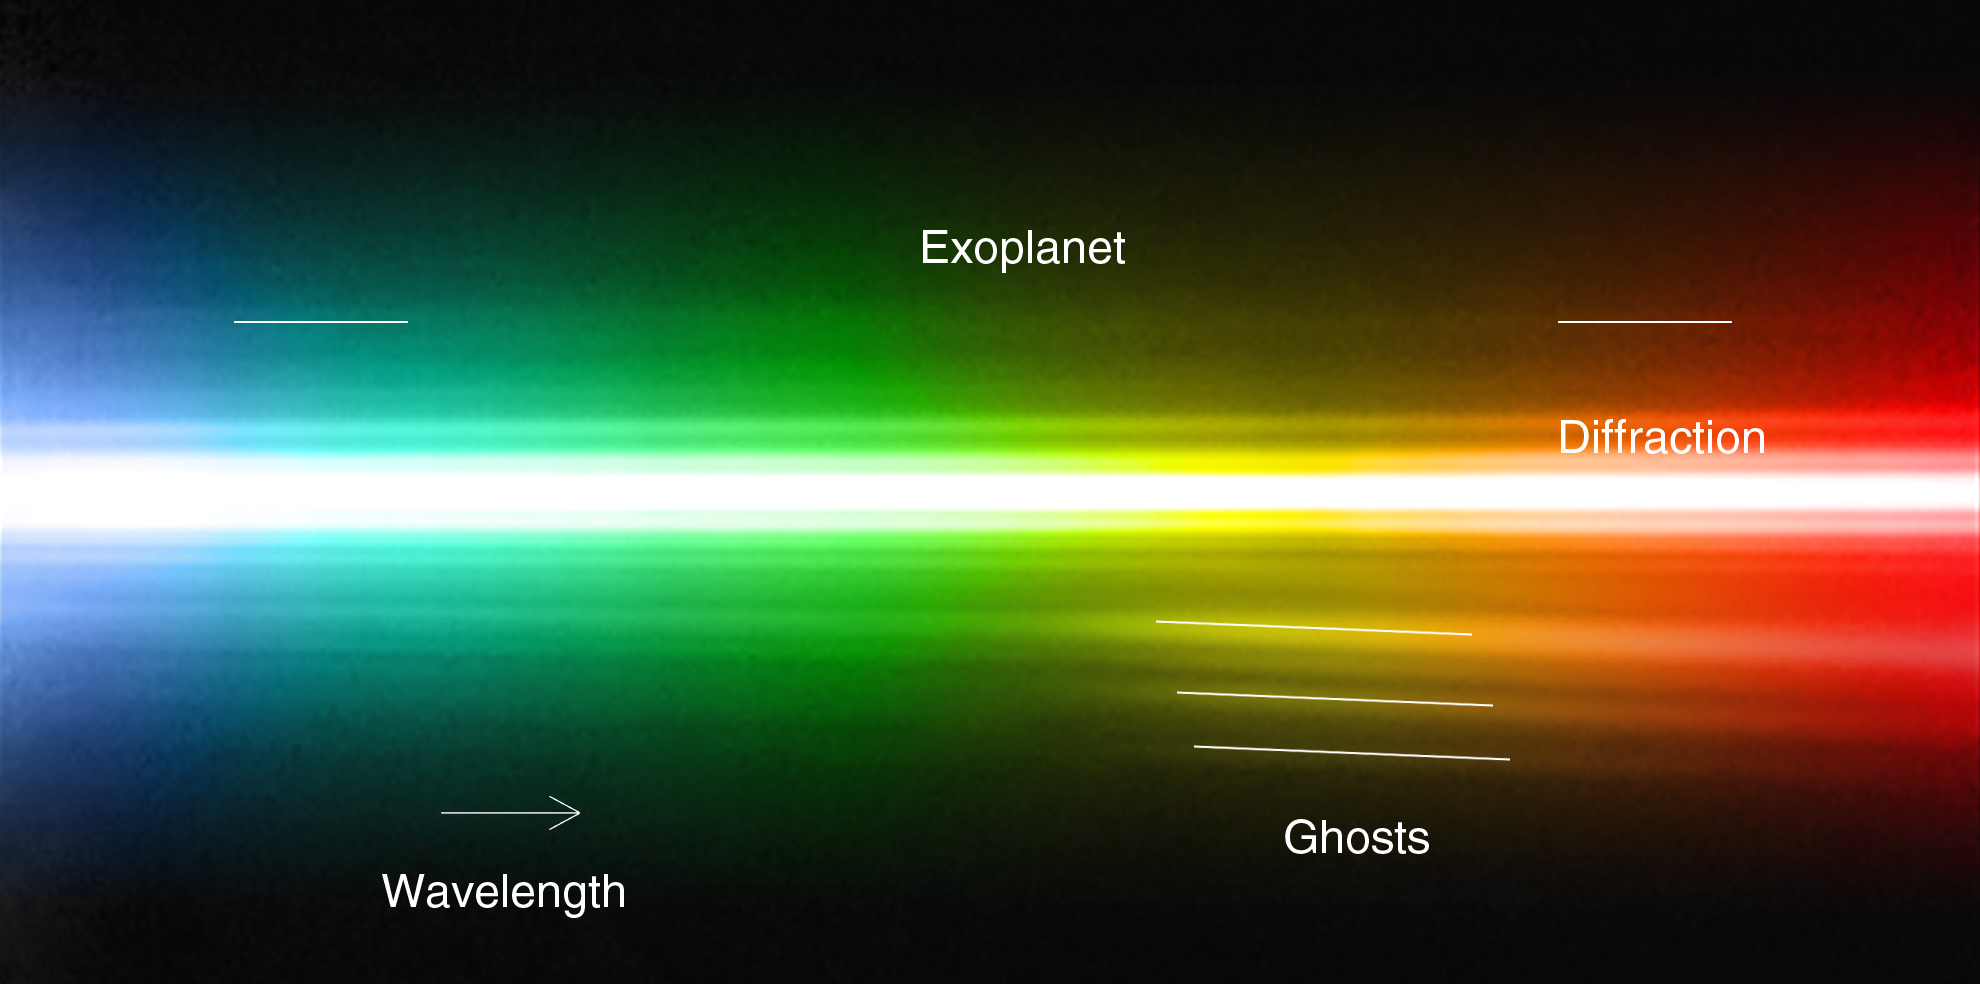

Spectrum of planet around HR 8799 (annotated)

By studying a triple planetary system that resembles a scaled-up version of our own Sun’s family of planets, astronomers have been able to obtain the first direct spectrum of a planet around a star, thus bringing new insights into its formation and composition. The spectrum is that of a giant exoplanet, orbiting around the bright and very young star HR 8799, about 130 light-years away. This spectrum of the star and the planet was obtained with the NACO adaptive optics instrument on ESO’s Very Large Telescope. As the host star is several thousand times brighter than the planet, this is a remarkable achievement, at the border of what is technically possible. According to the scientists it is like trying to see what a candle is made of, by observing it from a distance of two kilometres when it’s next to a blindingly bright 300 Watt lamp. Despite the power of the VLT’s extraordinary adaptive optics system, the spectrum of the planet appears very faint, but still contains enough information for the astronomers to characterise the object. In the spectrum several artefacts from the instrument are seen, such as internal reflections, or “ghosts”, and diffraction rings.

Credit: ESO/M. Janson